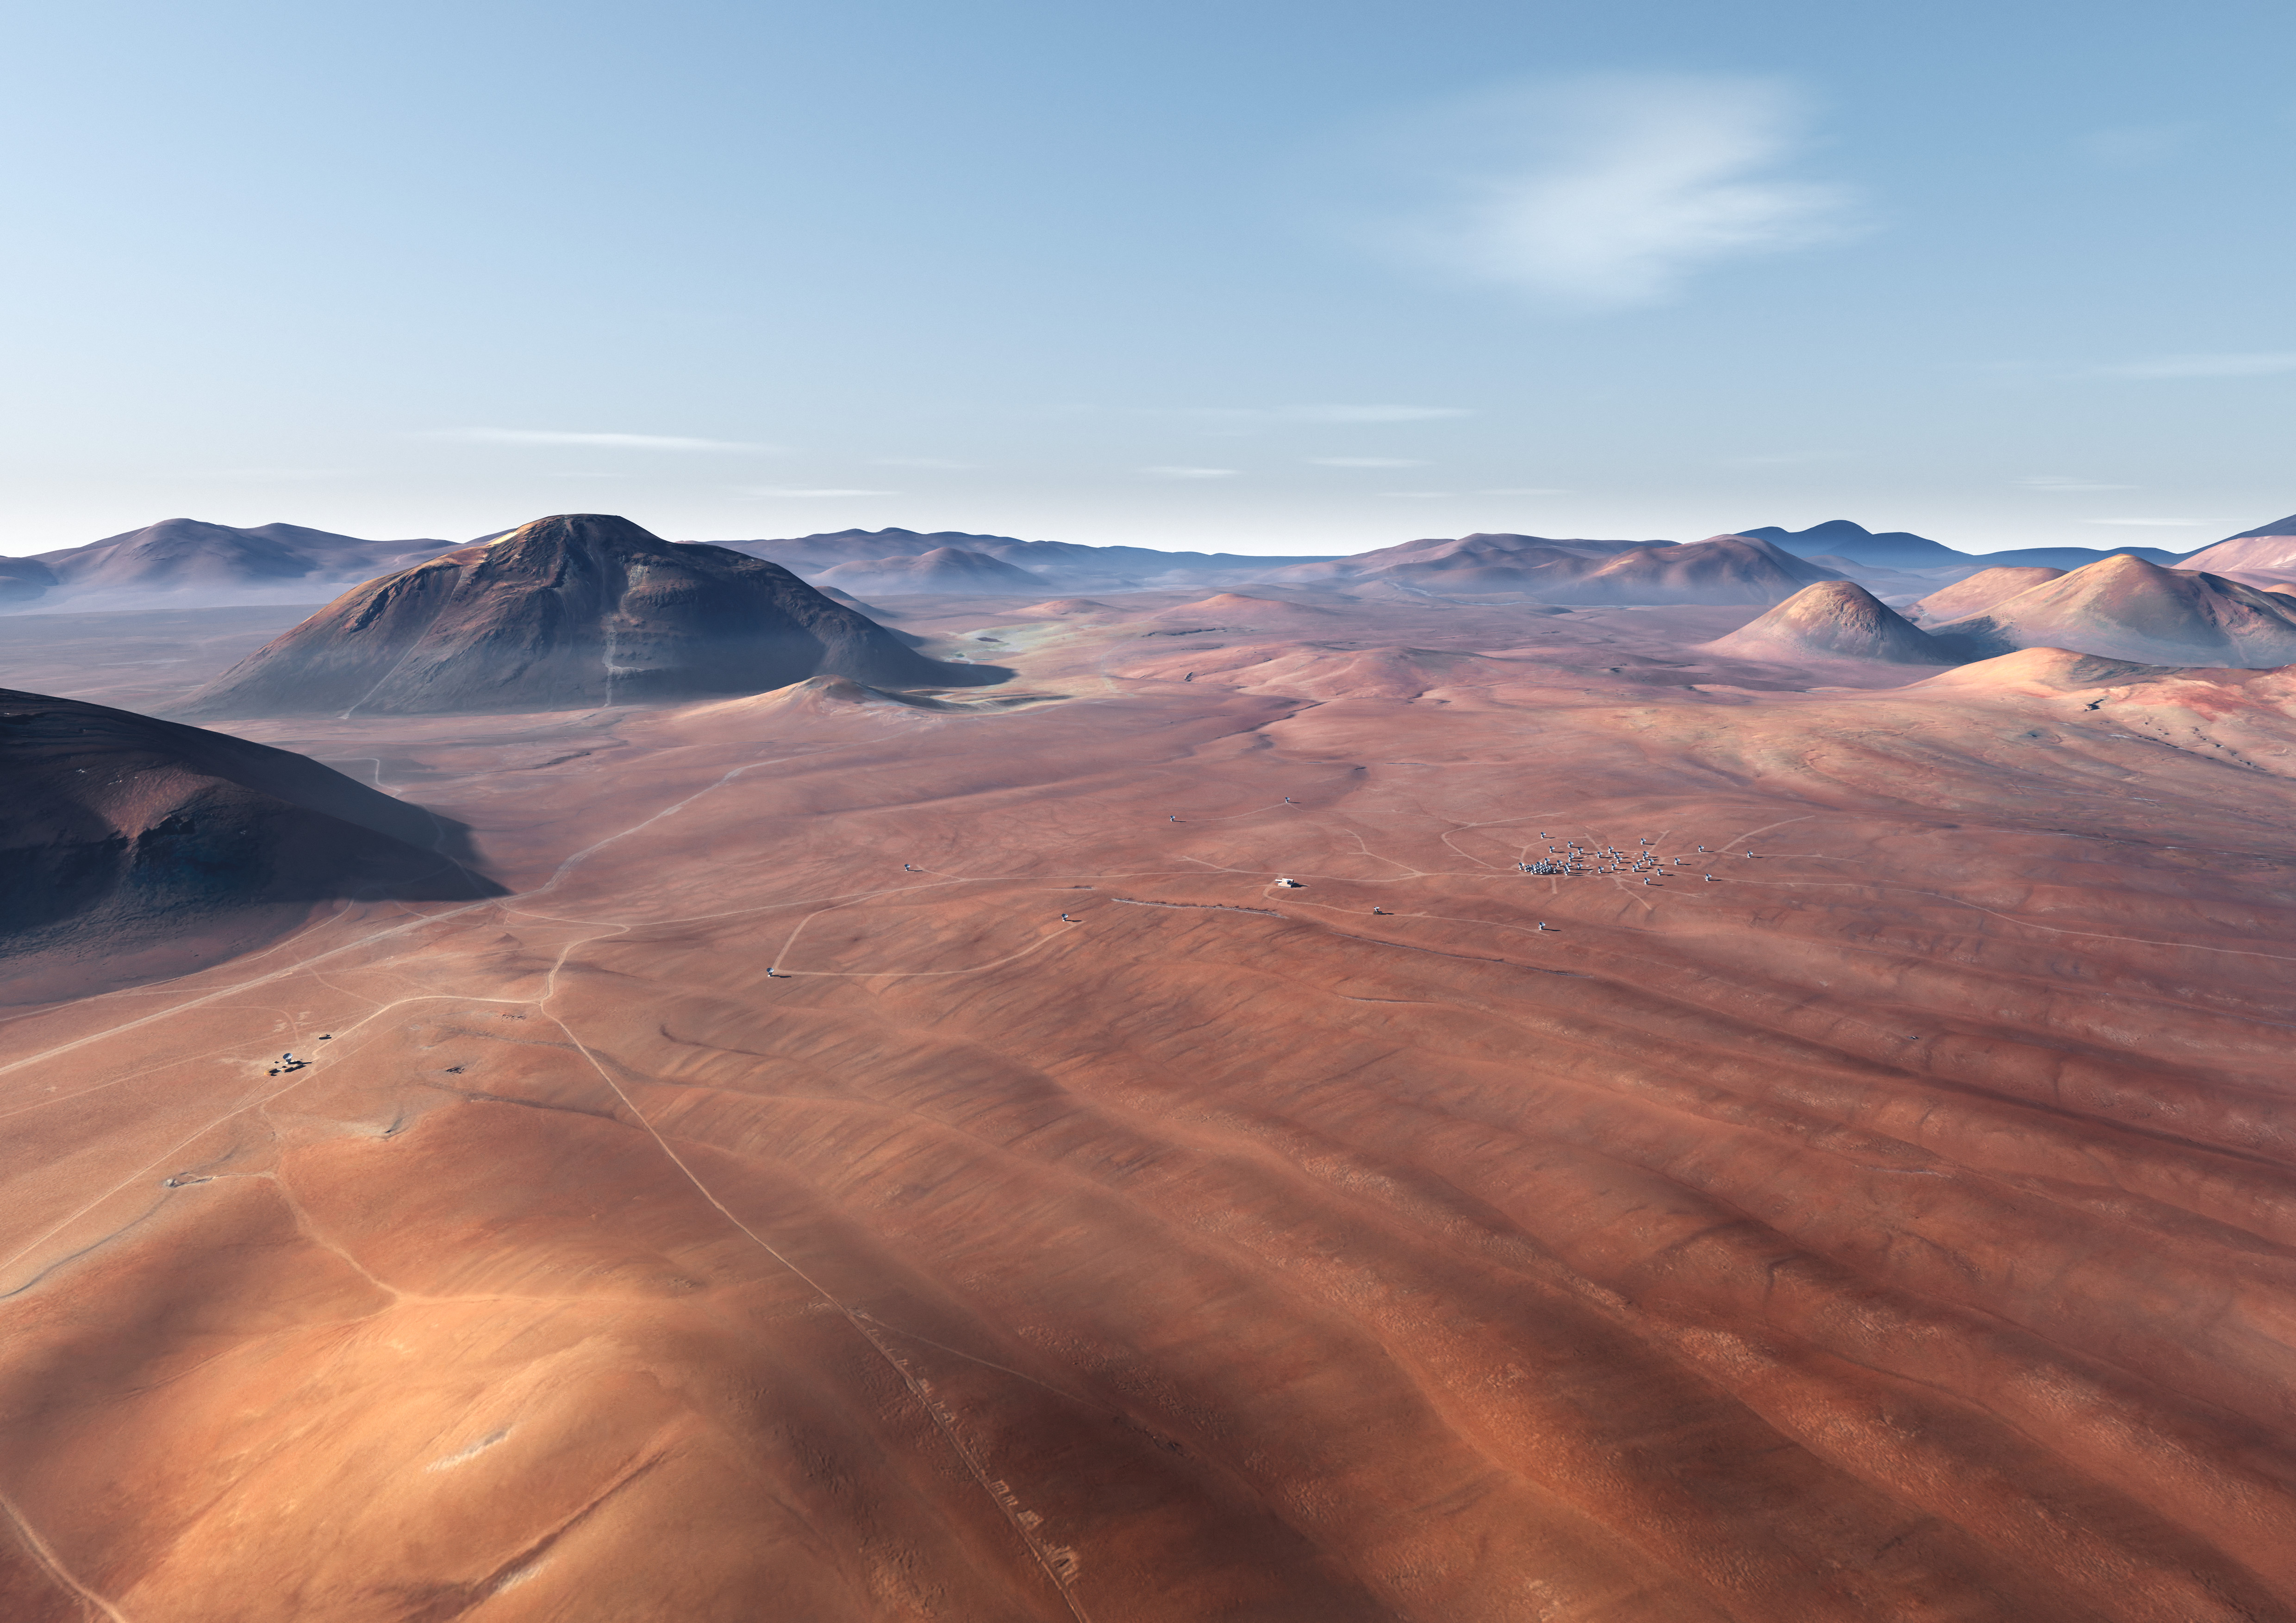

In this artistic rendering

In this artistic rendering (computer rendering), the ALMA set is seen in the Chajnantor Plateau in an extended configuration. The antennas, each weighing more than 100 tons, can be moved to different positions with transport vehicles built to order to reconfigure the set.

Credit: Calçada (ESO)